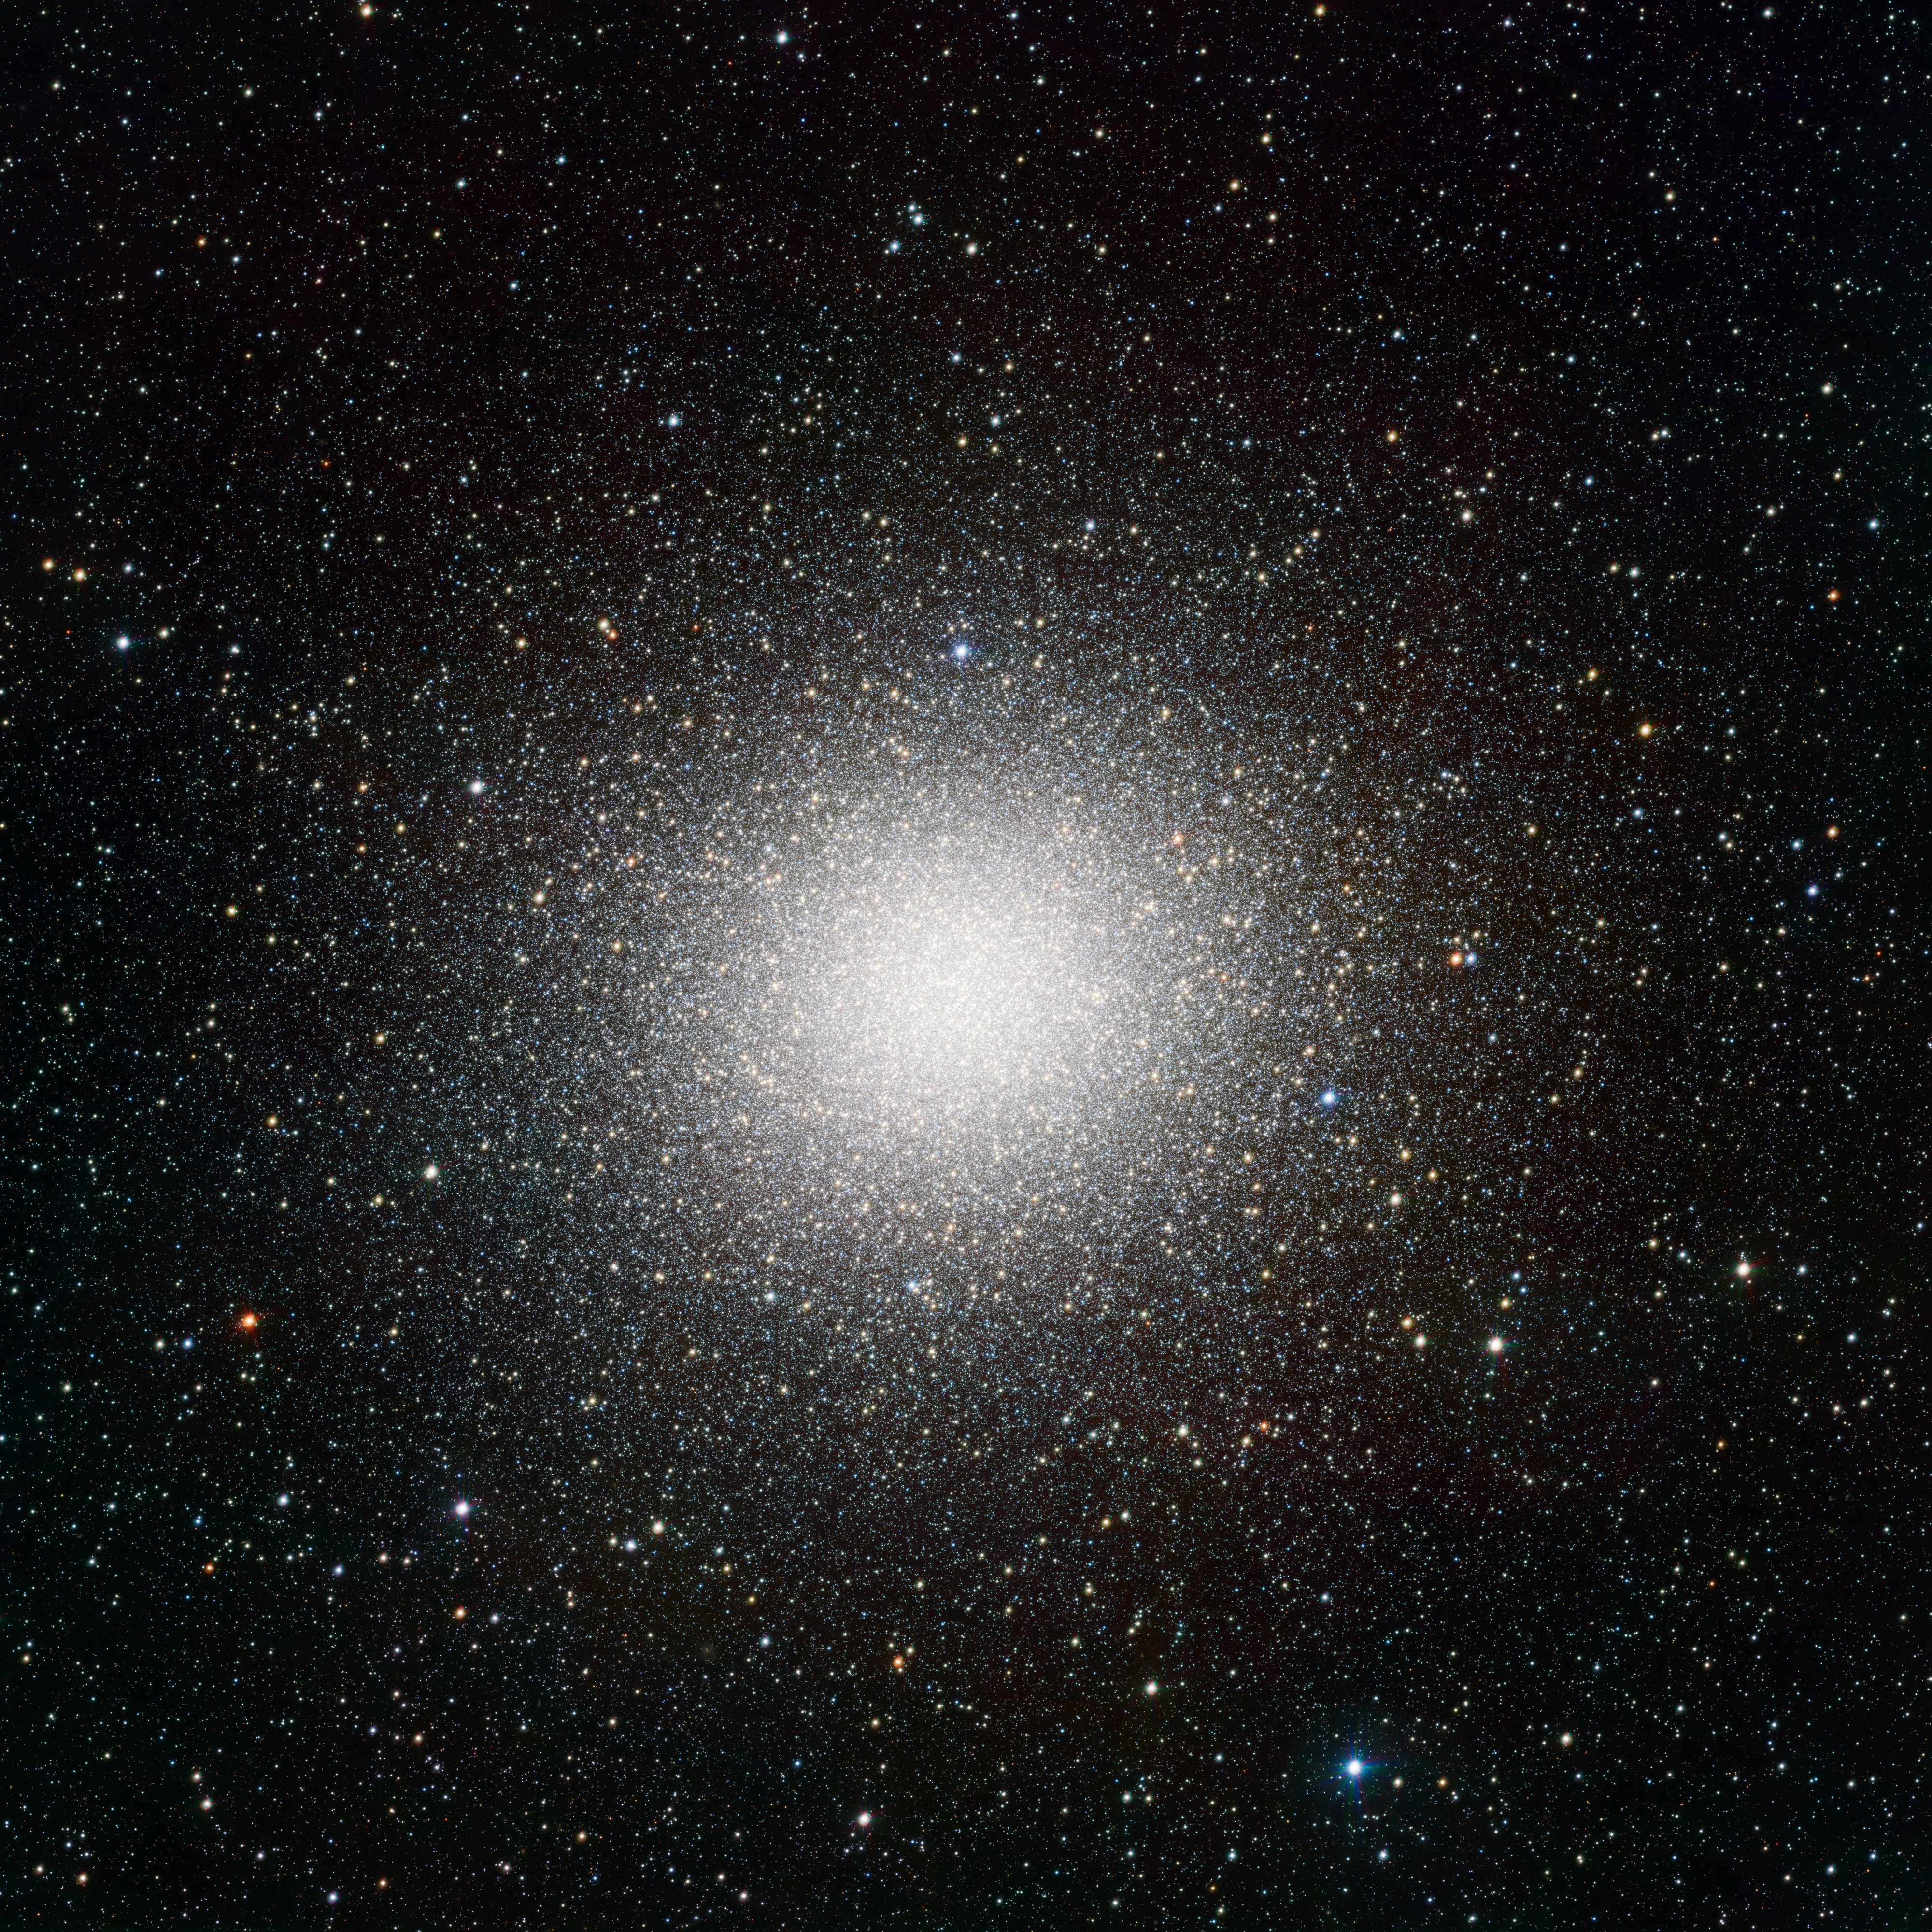

VST image of the giant globular cluster Omega Centauri*

This VST image may be the best portrait of the globular star cluster Omega Centauri ever made. Omega Centauri, in the constellation of Centaurus (The Centaur), is the largest globular cluster in the sky, but the very wide field of view of VST and its powerful camera OmegaCAM can encompass even the faint outer regions of this spectacular object. This view includes about 300 000 stars. The data were processed using the VST-Tube system developed by A. Grado and collaborators at the INAF-Capodimonte Observatory.

Credit: ESO/INAF-VST/OmegaCAM. Acknowledgement: A. Grado, L. Limatola/INAF-Capodimonte Observatory